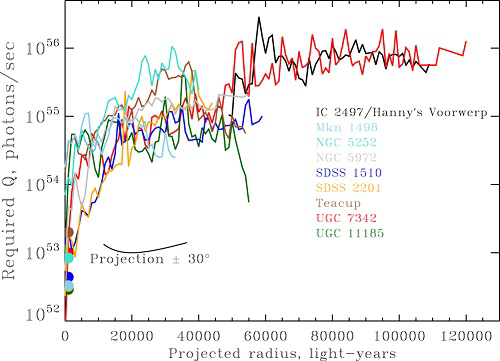

Minimum ionizing luminosity of extended AGN-ionized clouds along the projected radius

Minimum ionizing luminosity of extended AGN-ionized clouds along the projected radius. These Hubble Space Telescope data show a luminosity drop in the last 20,000 years before our direct view of the nucleus, characteristic for all AGN of this study.

Credit: International Gemini Observatory/NOIRLab/NSF/AURA